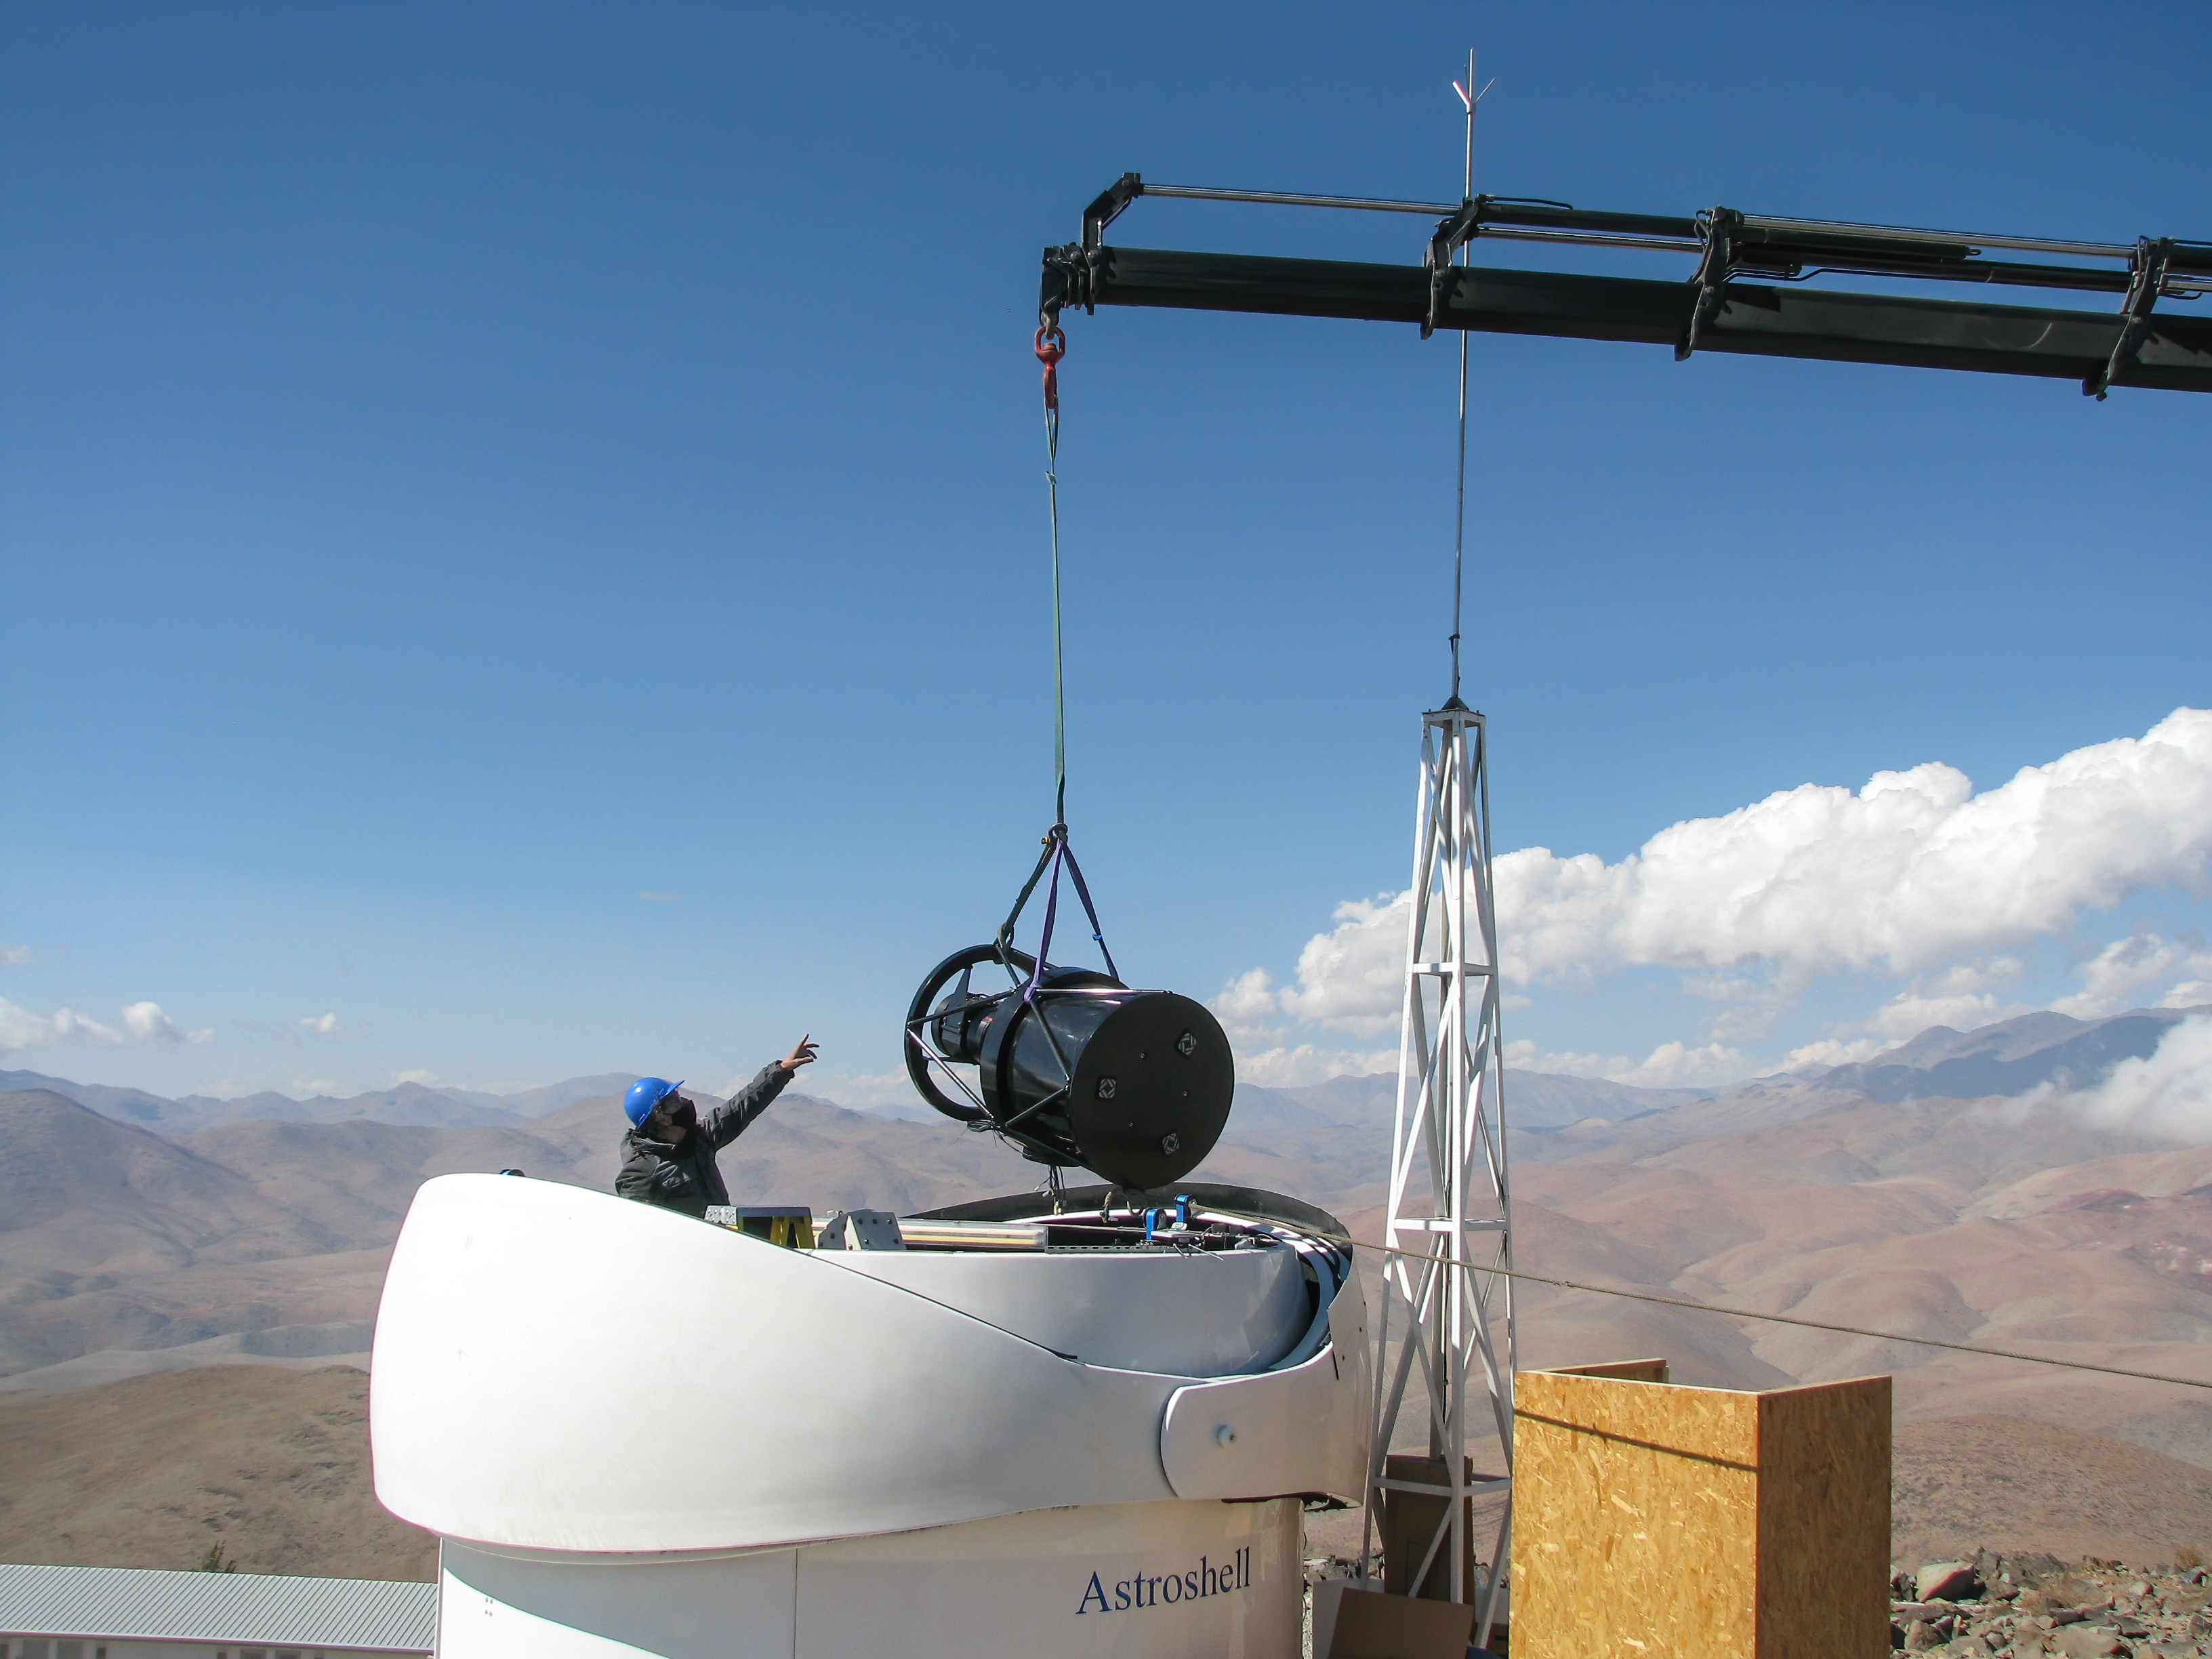

Structure of Test-Bed Telescope 2 is lowered into its dome

In this picture, an engineer reaches out of the white telescope dome towards the black structure of the Test-Bed Telescope 2, a European Space Agency telescope hosted at ESO's La Silla observatory, as it is lowered into place by crane. The dome is designed to protect the telescope from the harsh conditions of the Atacama Desert in Chile.

Credit: P. Sinclaire/ESO